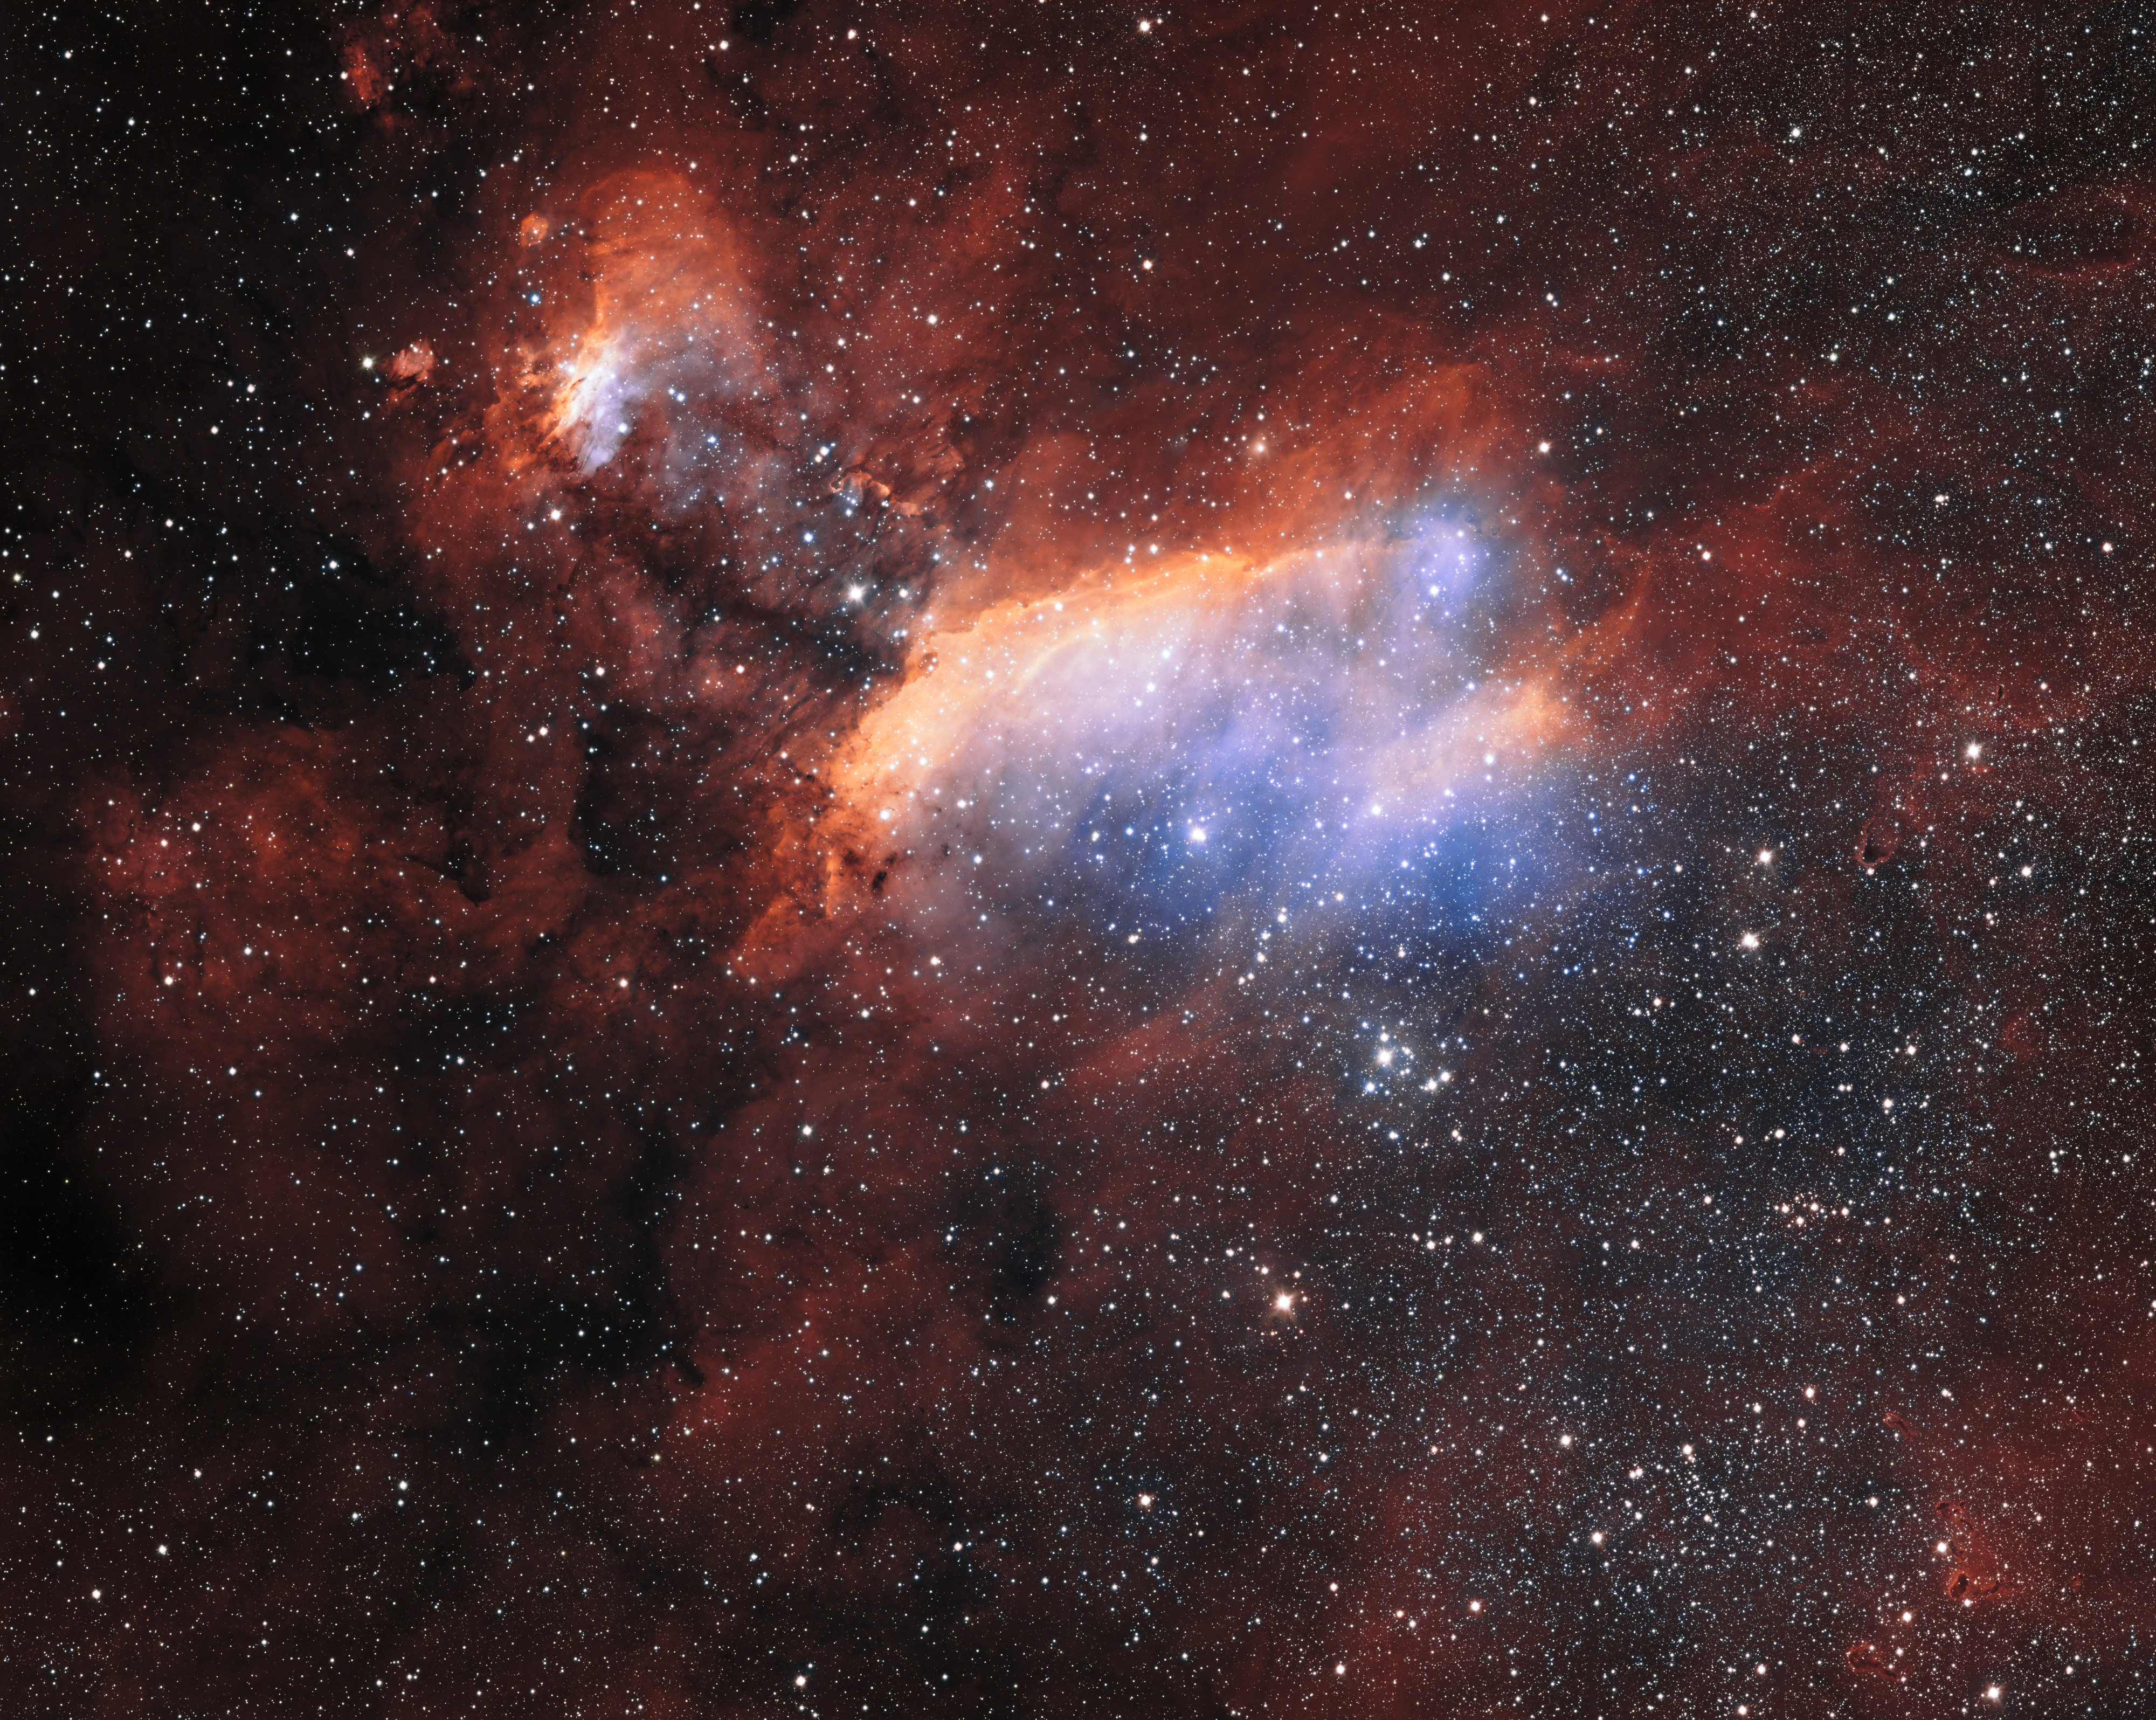

The Prawn Nebula from ESO's VST (wide crop)

The glowing jumble of gas clouds visible in this new image make up a huge stellar nursery nicknamed the Prawn Nebula. Taken using the VLT Survey Telescope at ESO’s Paranal Observatory in Chile, this may well be the sharpest picture ever taken of this object. It shows clumps of hot new-born stars nestled in among the clouds that make up the nebula.

This image also contains information from images of this object taken by Martin Pugh.

Credit: ESO. Acknowledgement: Martin Pugh